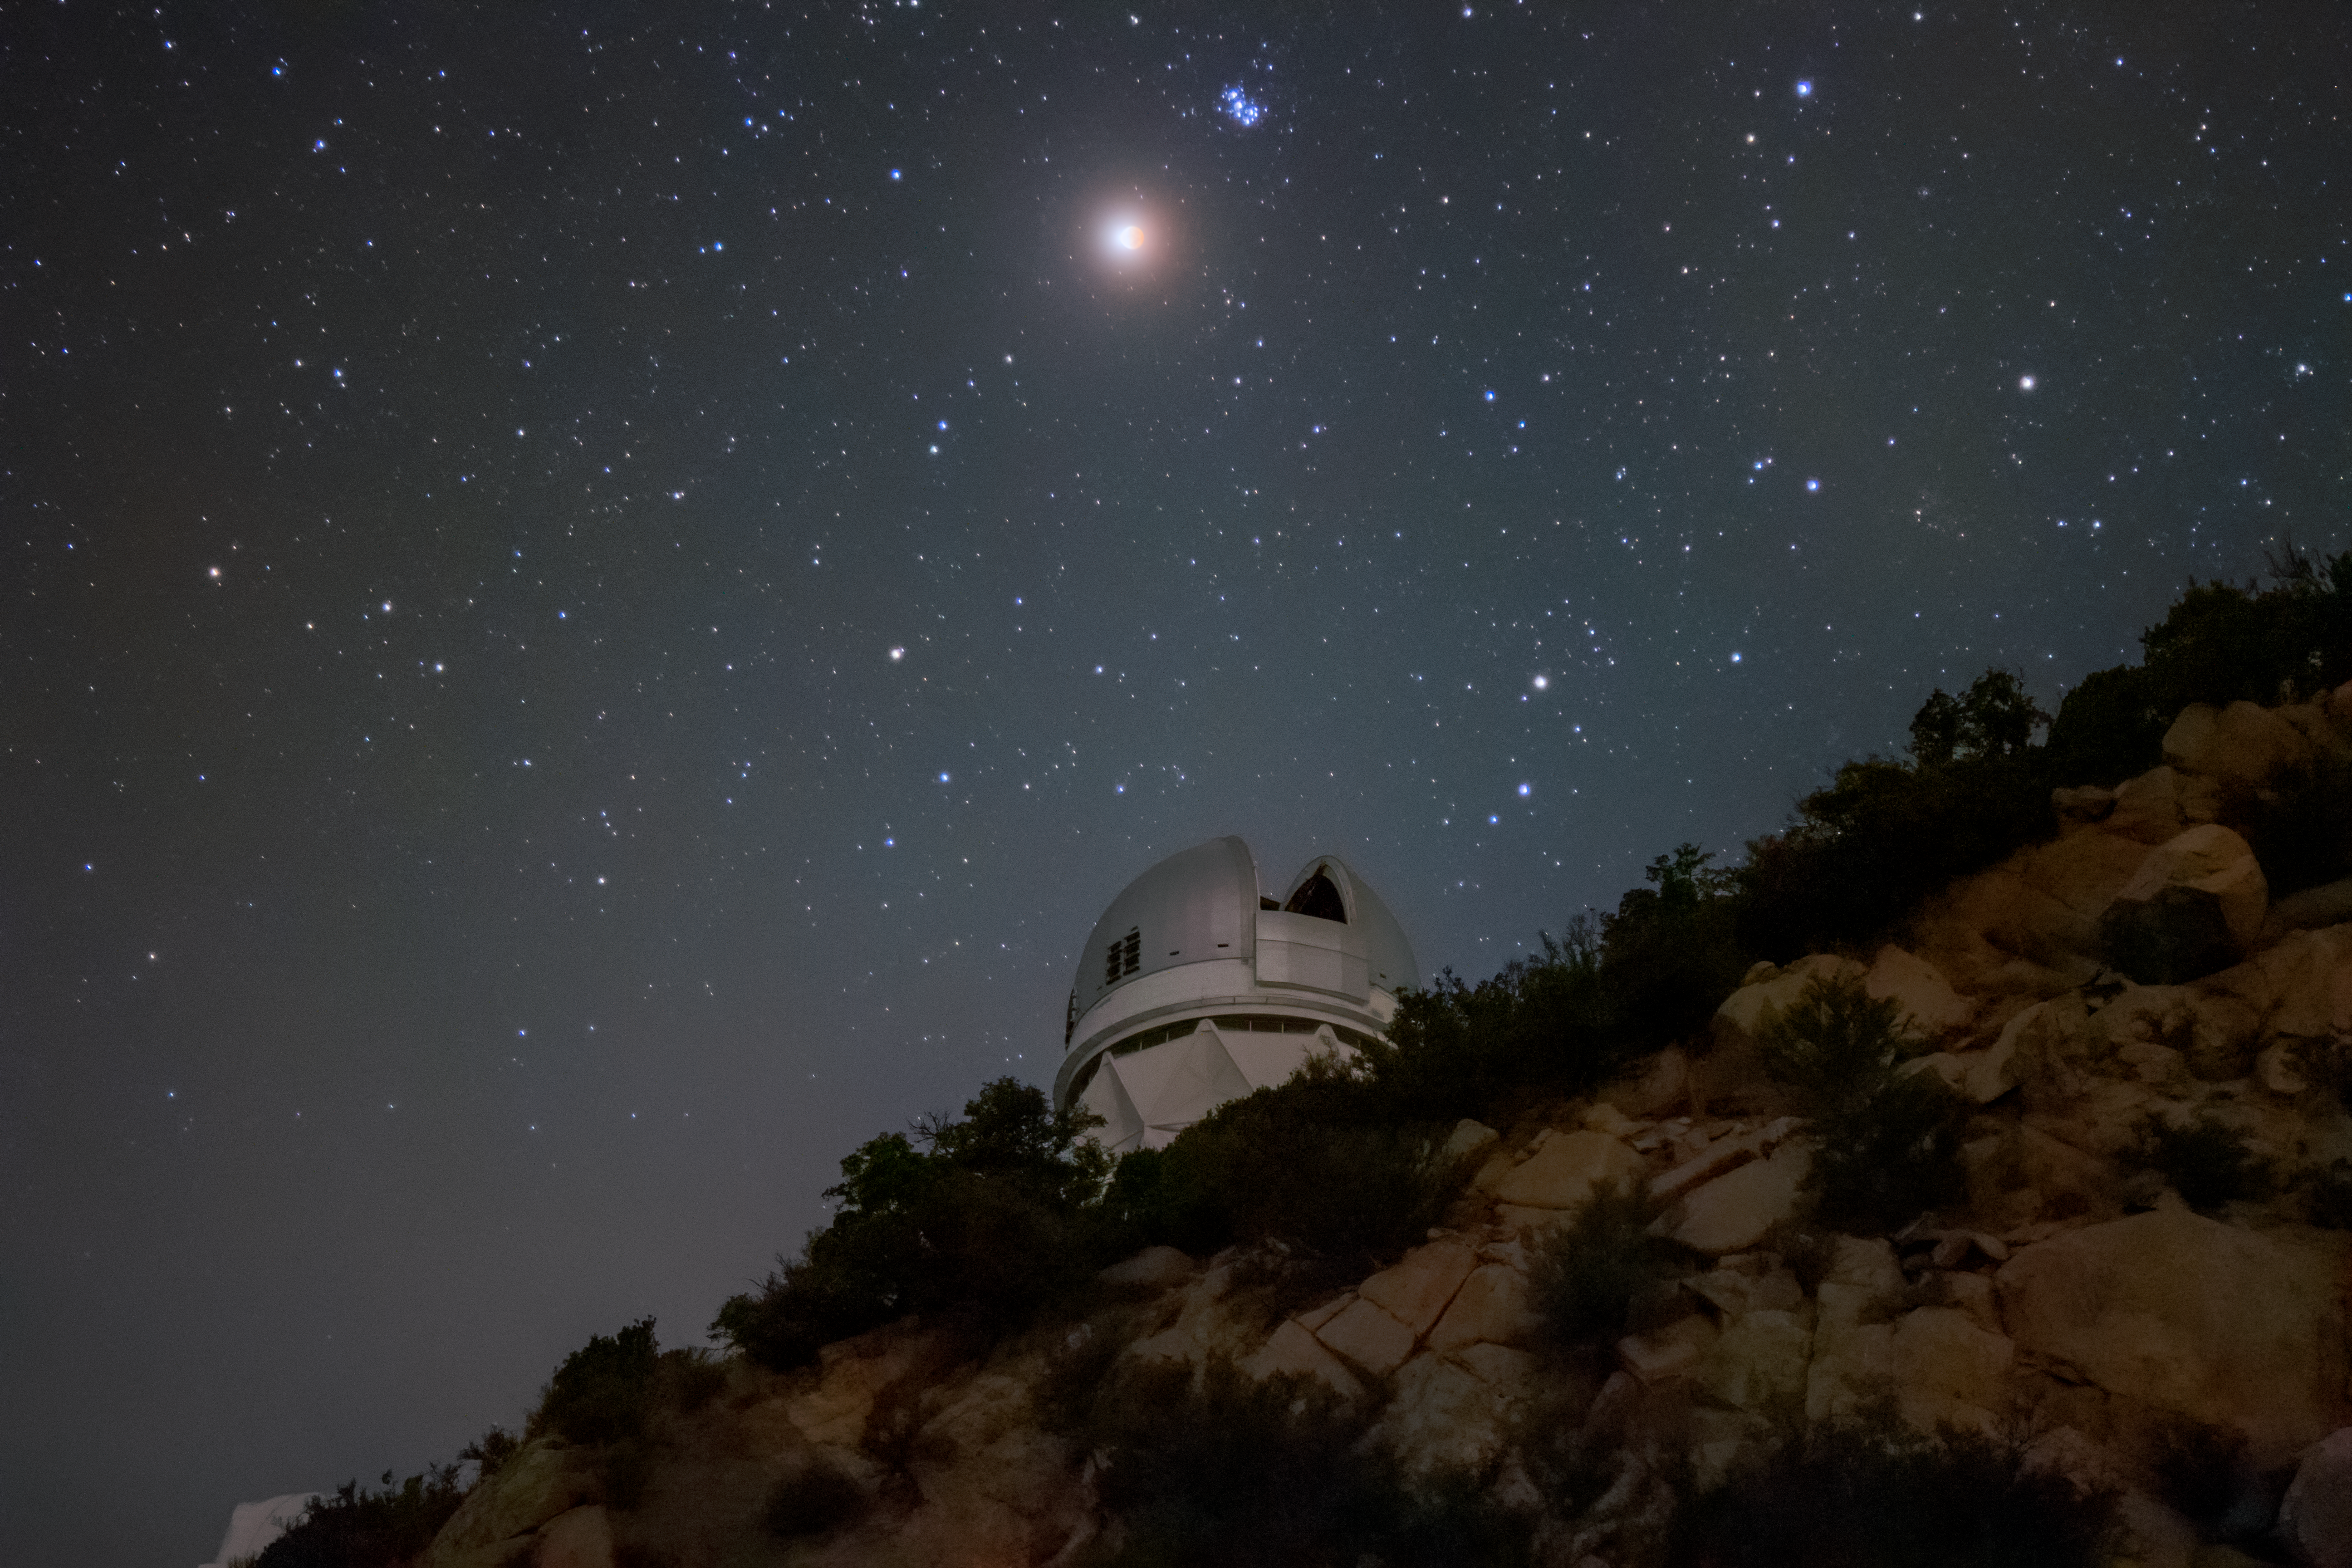

Lunar Eclipse over Kitt Peak

Shown here is the partial lunar eclipse of 19 November 2021 as seen from Kitt Peak National Observatory, a Program of NSF NOIRLab. This Image of the Week captures the eclipse above the Nicholas U. Mayall 4-meter Telescope in the Arizona-Sonoran Desert of Arizona.

While technically a deep partial eclipse with 97% of the Moon in Earth’s shadow, or umbra, this eclipse was deep enough to give the Moon a pronounced red tint and decrease its brightness. The only light the Moon ever “shines” with is reflected sunlight. But while the Moon is within the umbra, the sunlight illuminating the Moon is scattered by Earth’s atmosphere. Essentially passing through a prism, the sunlight refracts in Earth’s atmosphere and takes on a crimson hue, which then illuminates the Moon. This hue can be seen in this image, taken on the same night through a 600-mm focal length camera lens (equivalent to a small telescope).

Despite being dimmed in the eclipse, the Moon still brightens the dome of the Mayall telescope with a red glow.

The next total lunar eclipse will take place on 15–16 May 2022, and will be visible over the Americas and parts of western Europe and Africa.

Credit: KPNO/NOIRLab/NSF/AURA/R. Sparks